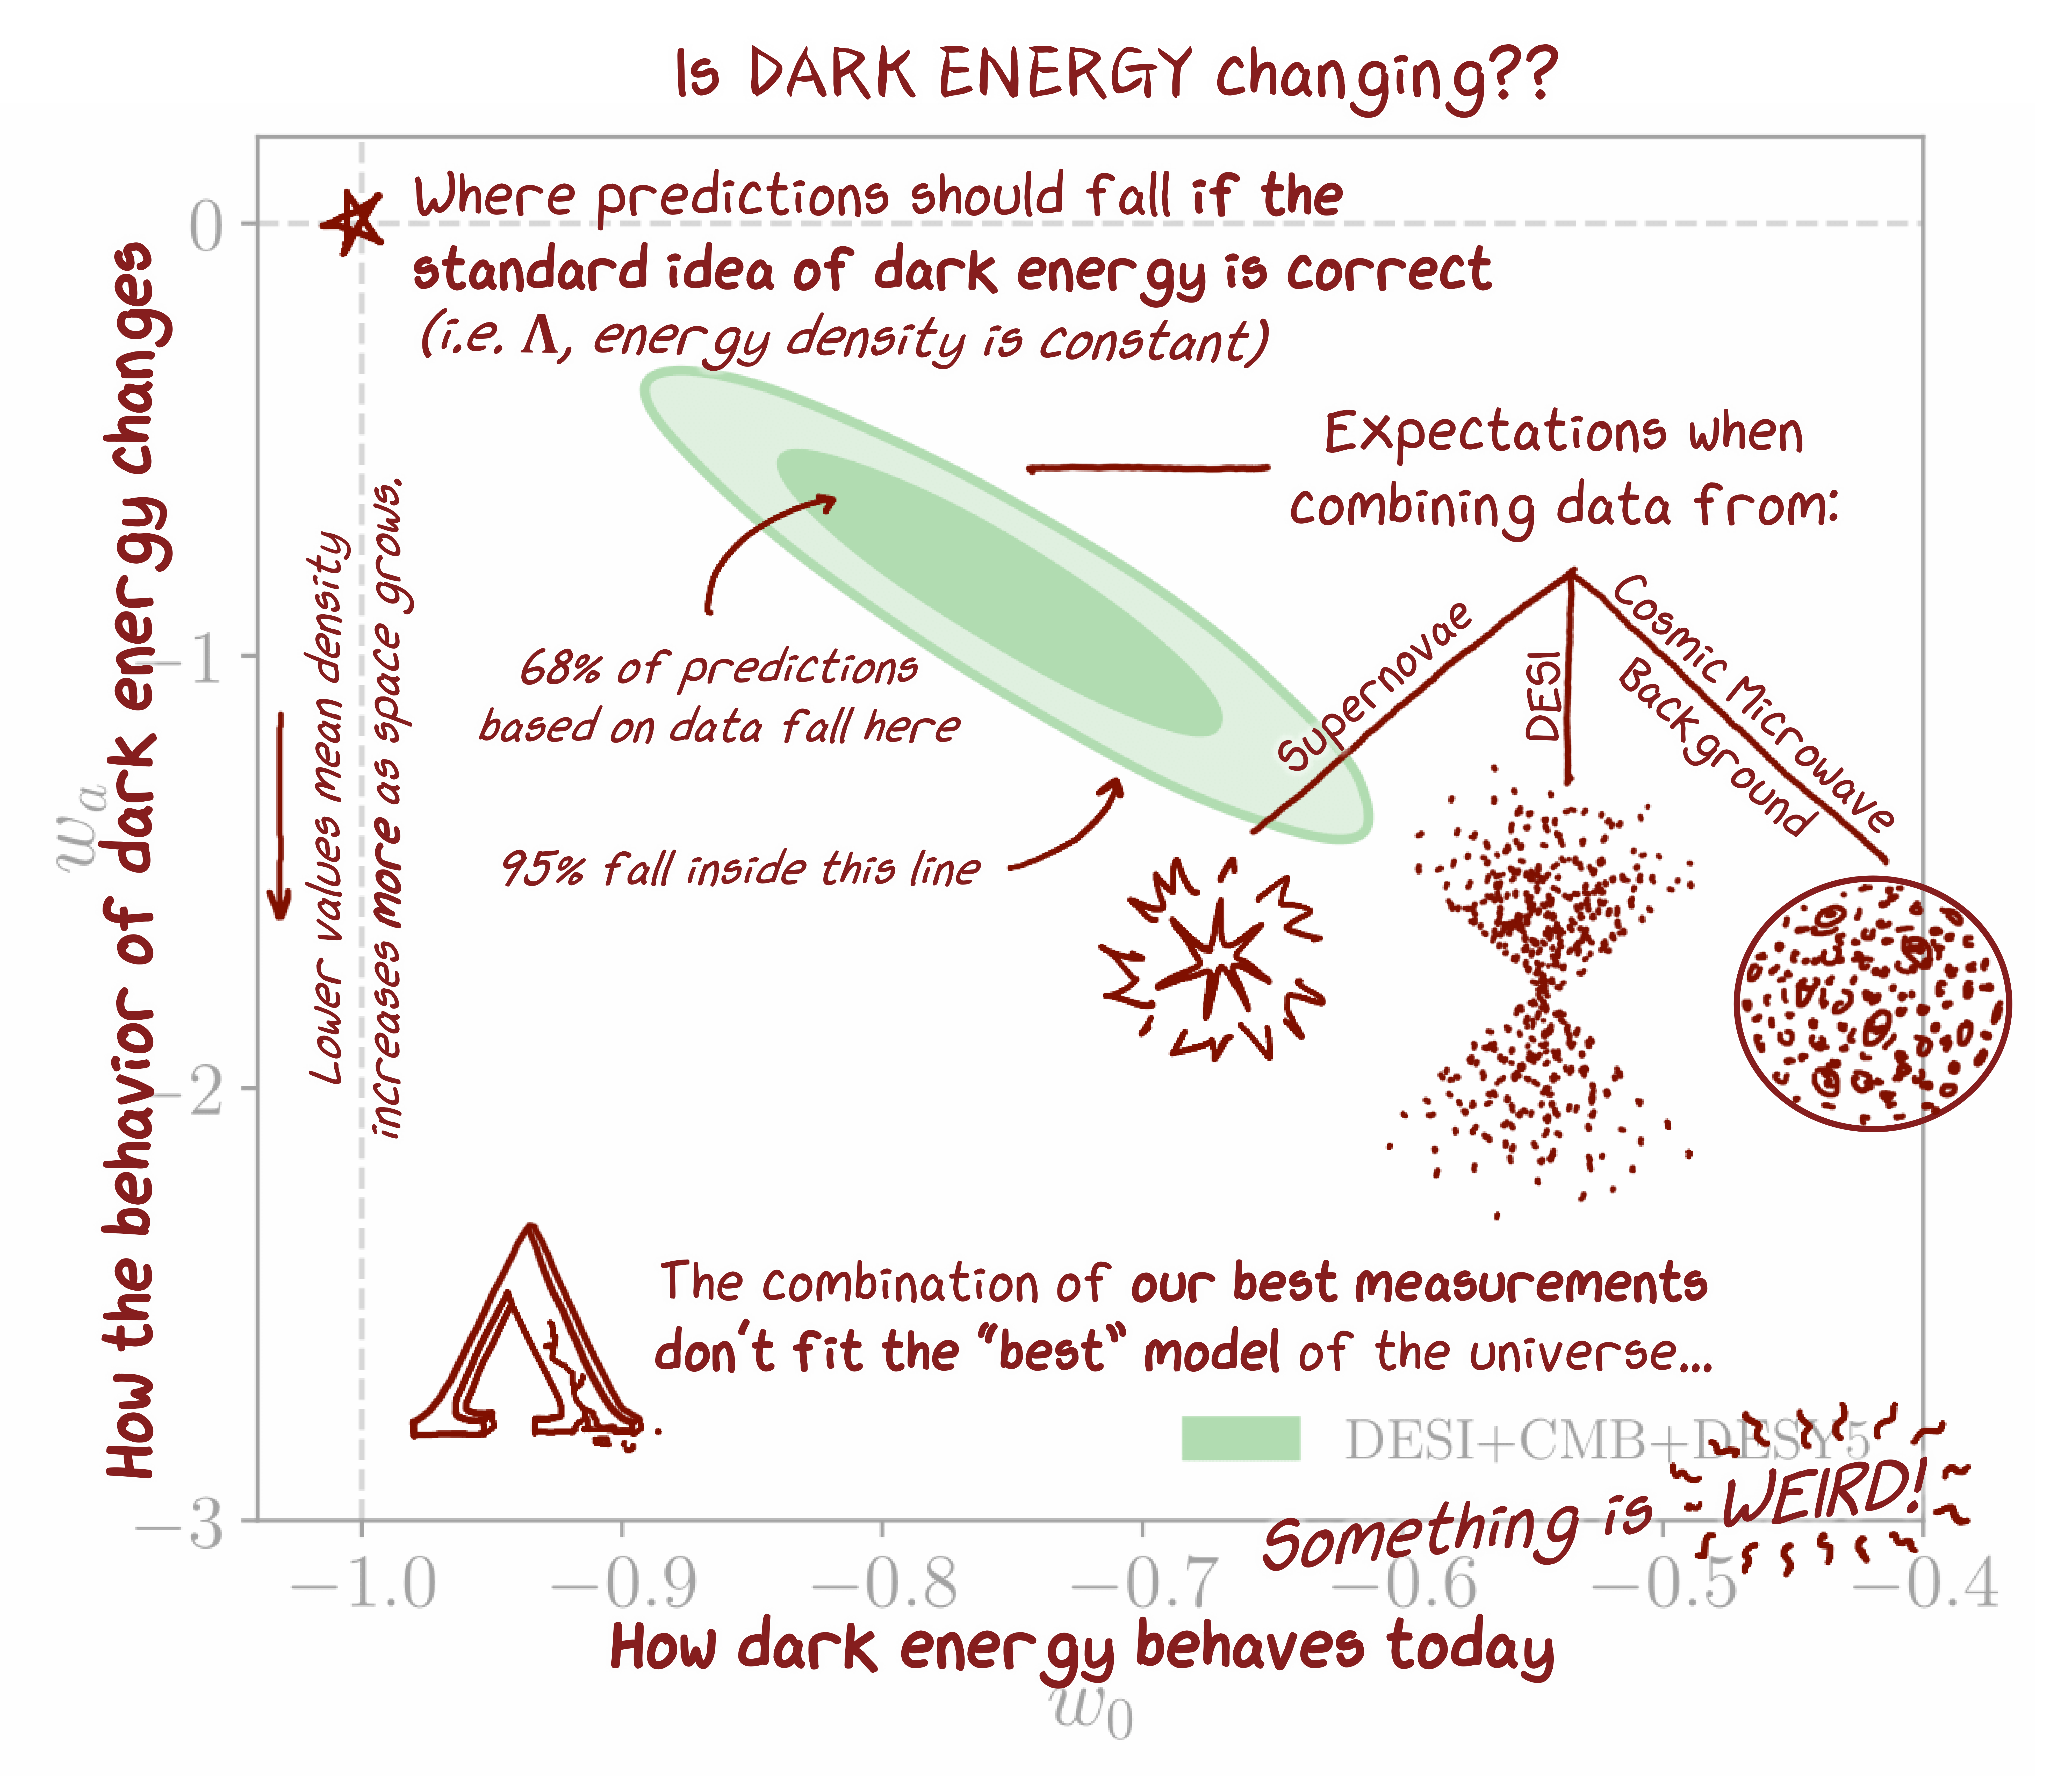

DESI Contour Plot (annotated)

An annotated version of a contour plot from DESI's new dark energy analysis, showing the constraints on parameters of evolving dark energy. The plot describes the ‘behavior’ of dark energy — how its density changes as space expands. View the non-annotated plot here.

Credit: DESI Collaboration/DOE/KPNO/NOIRLab/NSF/AURA/C. Garcia-Quintero